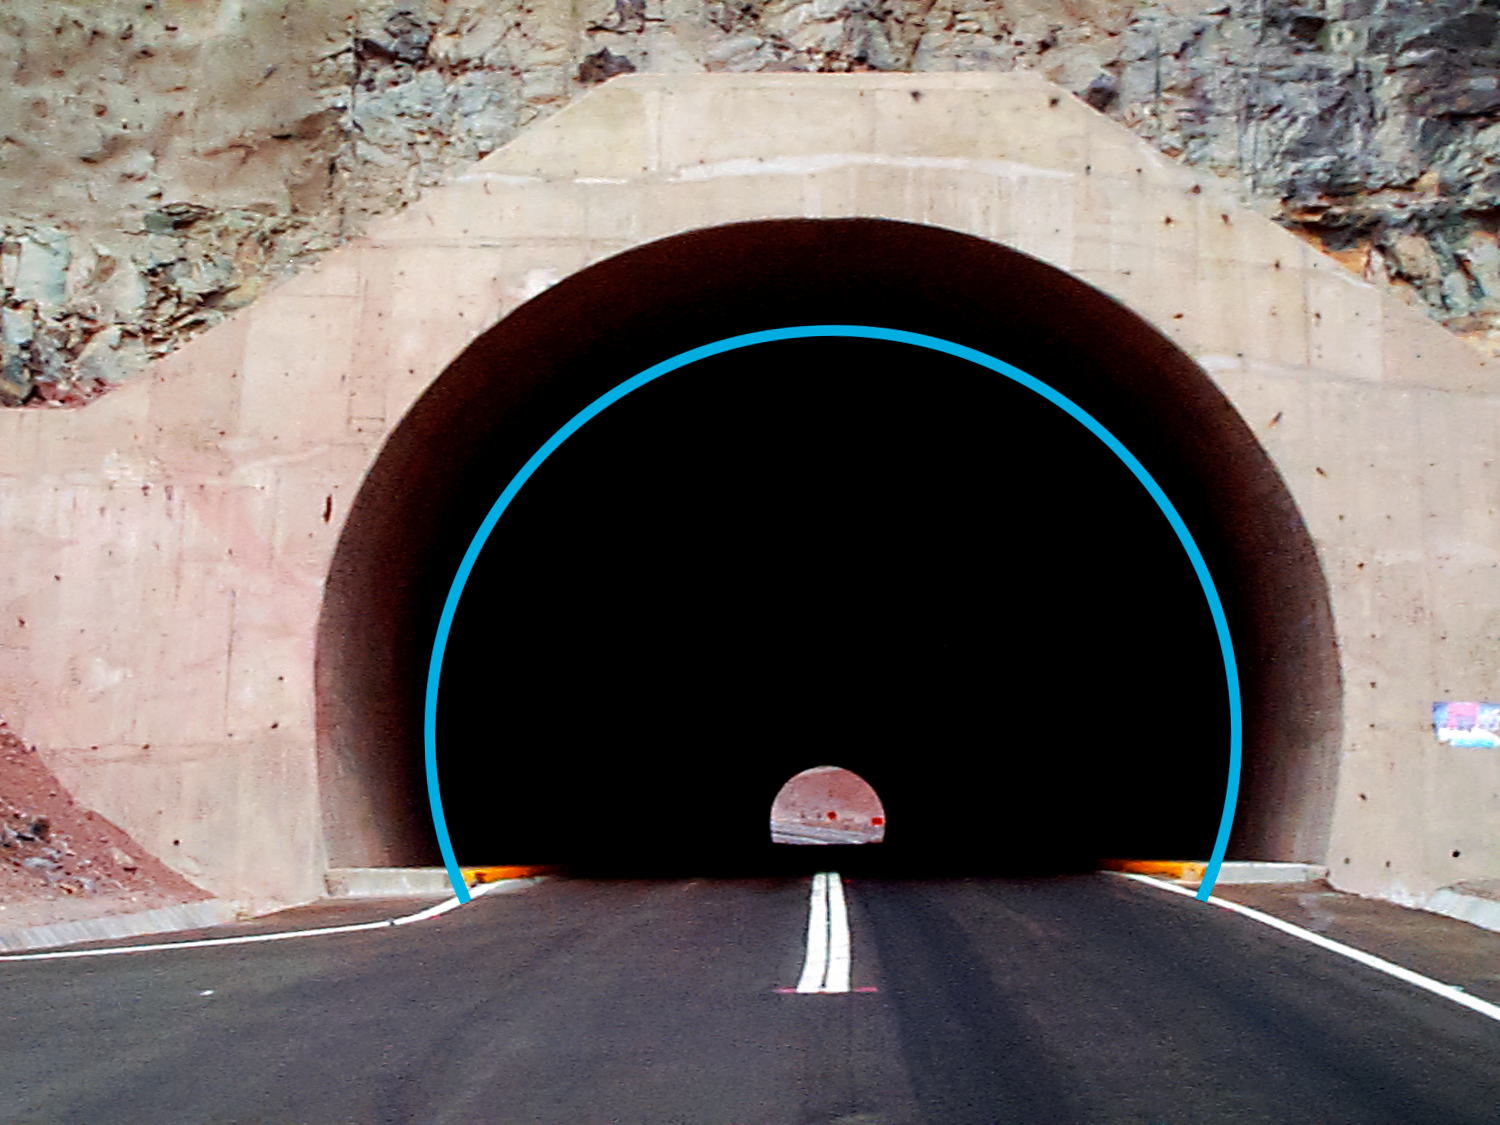

Puclaro Tunnel, Vicuña, Chile.

Puclaro Tunnel, Vicuña, Chile by the dam March 9 1998. The circle shows the size of an 8-meter diameter mirror within the 10-meter tunnel.

Credit: International Gemini Observatory/NOIRLab/NSF/AURA/Manuel Paredes